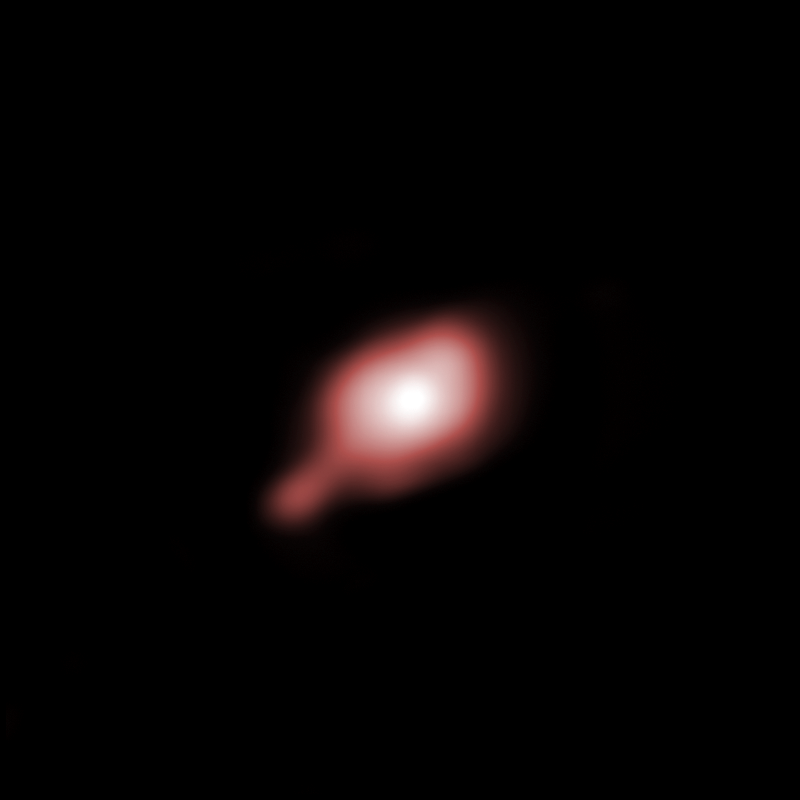

The disc around IRAS 13481-6124

Astronomers have been able to obtain the first image of a dusty disc closely encircling a massive baby star, providing direct evidence that massive stars do form in the same way as their smaller brethren —and closing an enduring debate. In order to discover and understand the properties of this disc, the astronomers employed ESO’s Very Large Telescope Interferometer (VLTI). By combining the light from three of the VLTI’s 1.8-metre Auxiliary Telescopes with the AMBER instrument, this facility allows astronomers to see details equivalent to those a telescope with a mirror of 85 metres in diameter would see. The resulting resolution is about 2.4 milliarcseconds, which is equivalent to picking out the head of a screw on the International Space Station.

Credit: ESO/S. Kraus